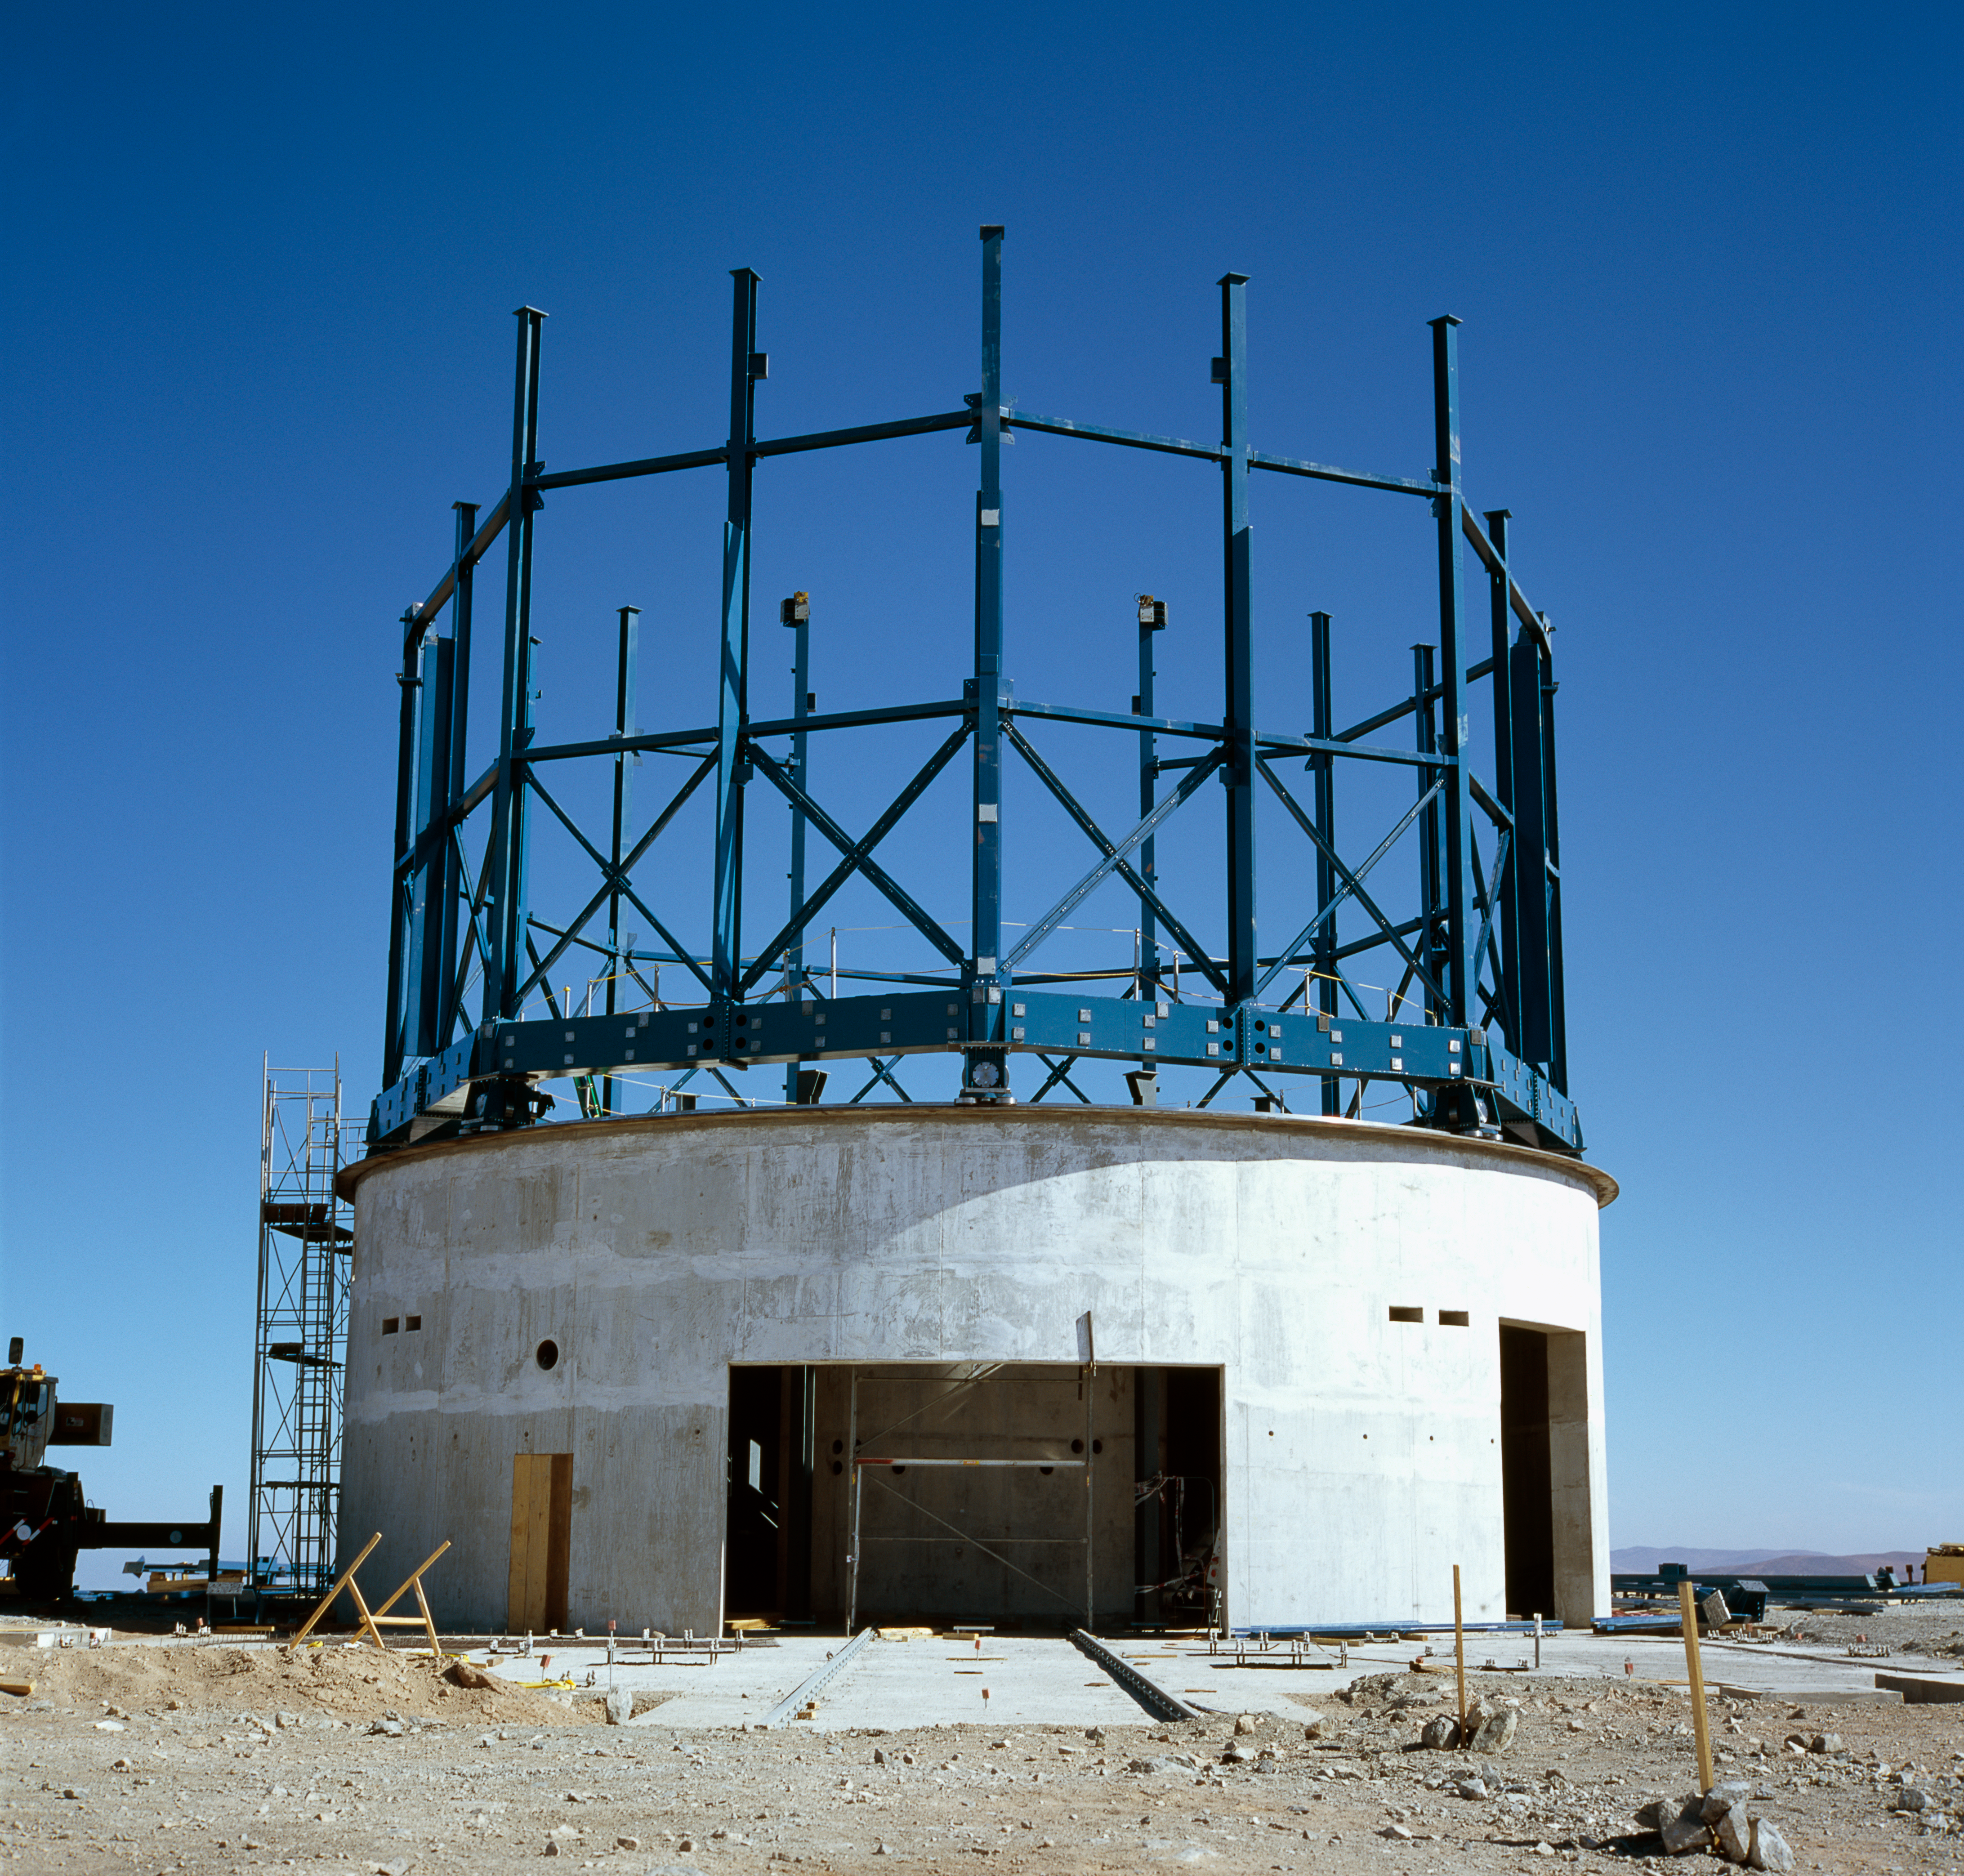

Construction of VISTA exterior December 2004

The enclosure of VISTA, the 4m survey telescope, being assembled on Paranal in December 2004.

Credit: ESO